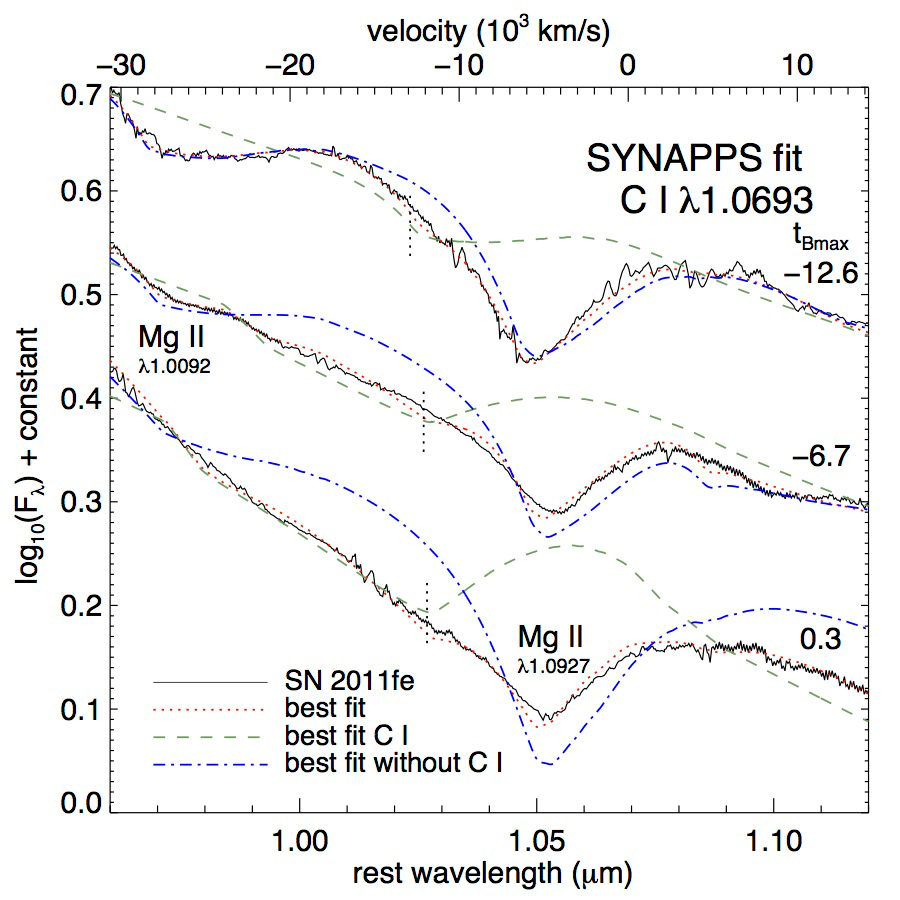

Model spectrum fit

Model spectrum fit to the GNIRS spectra of SN 2011fe around the near-infrared carbon line. The observed spectra are plotted as solid black curves. The best-fit model spectra are plotted as follows: with all ions, with carbon only, and with all ions except carbon. These are plotted as red dotted, green dashed, and blue dash-dotted curves, respectively. The vertical dotted lines mark the location of the best-fit carbon velocity. The phases relative to maximum light are noted.

Credit: NOIRLab/Gemini Observatory/AURA